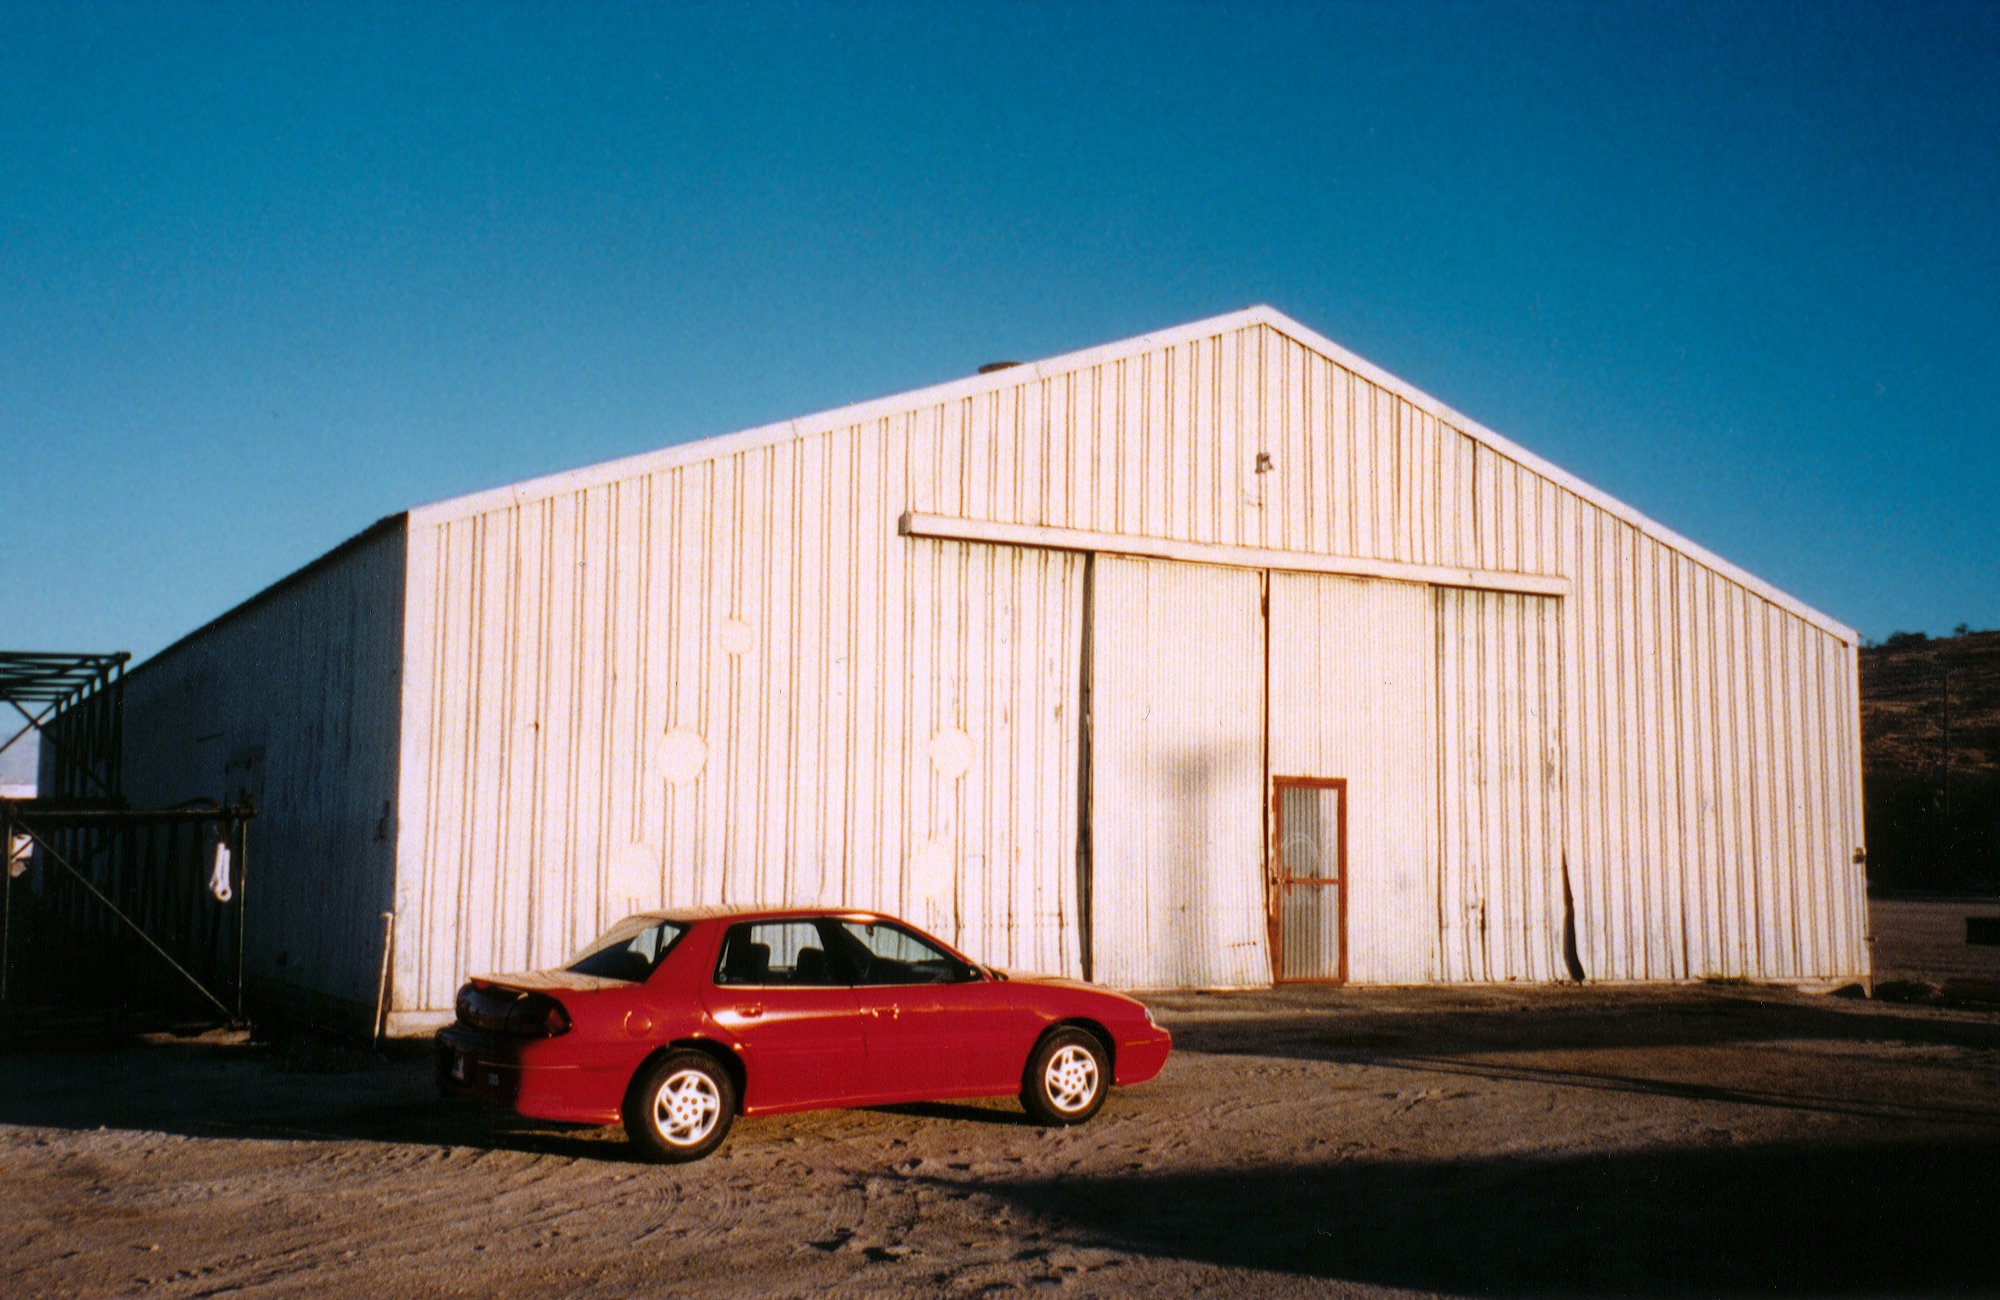

Gemini North, Hilo

The Gemini mirror storage facility in Hilo, Hawaii, January 1998.

Credit: NOIRLab/NSF/AURA